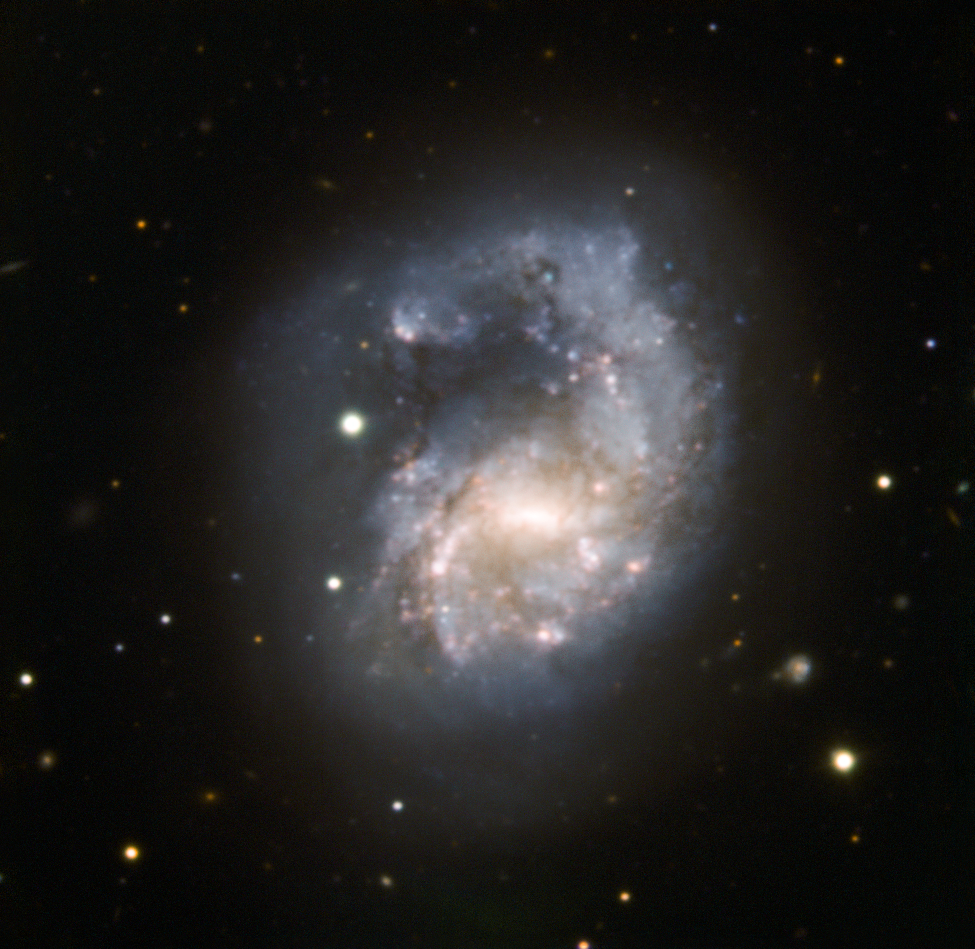

Arp 22 stretches out

NGC 4027, also known as Arp 22, stretches its single extended spiral arm in this face-on image. Located about 75 million light-years away in the constellation of Corvus (the Crow), this barred spiral galaxy is identified as a peculiar galaxy by this extended arm, thought to be the result of a collision with another galaxy millions of years ago — most likely a small galaxy known as NGC 4027A. NGC 4027 is part of the NGC 4038 Group, a group of galaxies that also contains the famous distorted couple known as the Antennae Galaxies (see eso0209 and heic0615).

This image is based on data collected with the ESO Faint Object Spectrograph and Camera (EFOSC) attached to the 3.58-metre New Technology Telescope (NTT) at the ESO La Silla Observatory in Chile. The data were collected through three broadband filters (B, V and R) and two narrowband filters (Hα and doubly ionised oxygen).

Credit: ESO